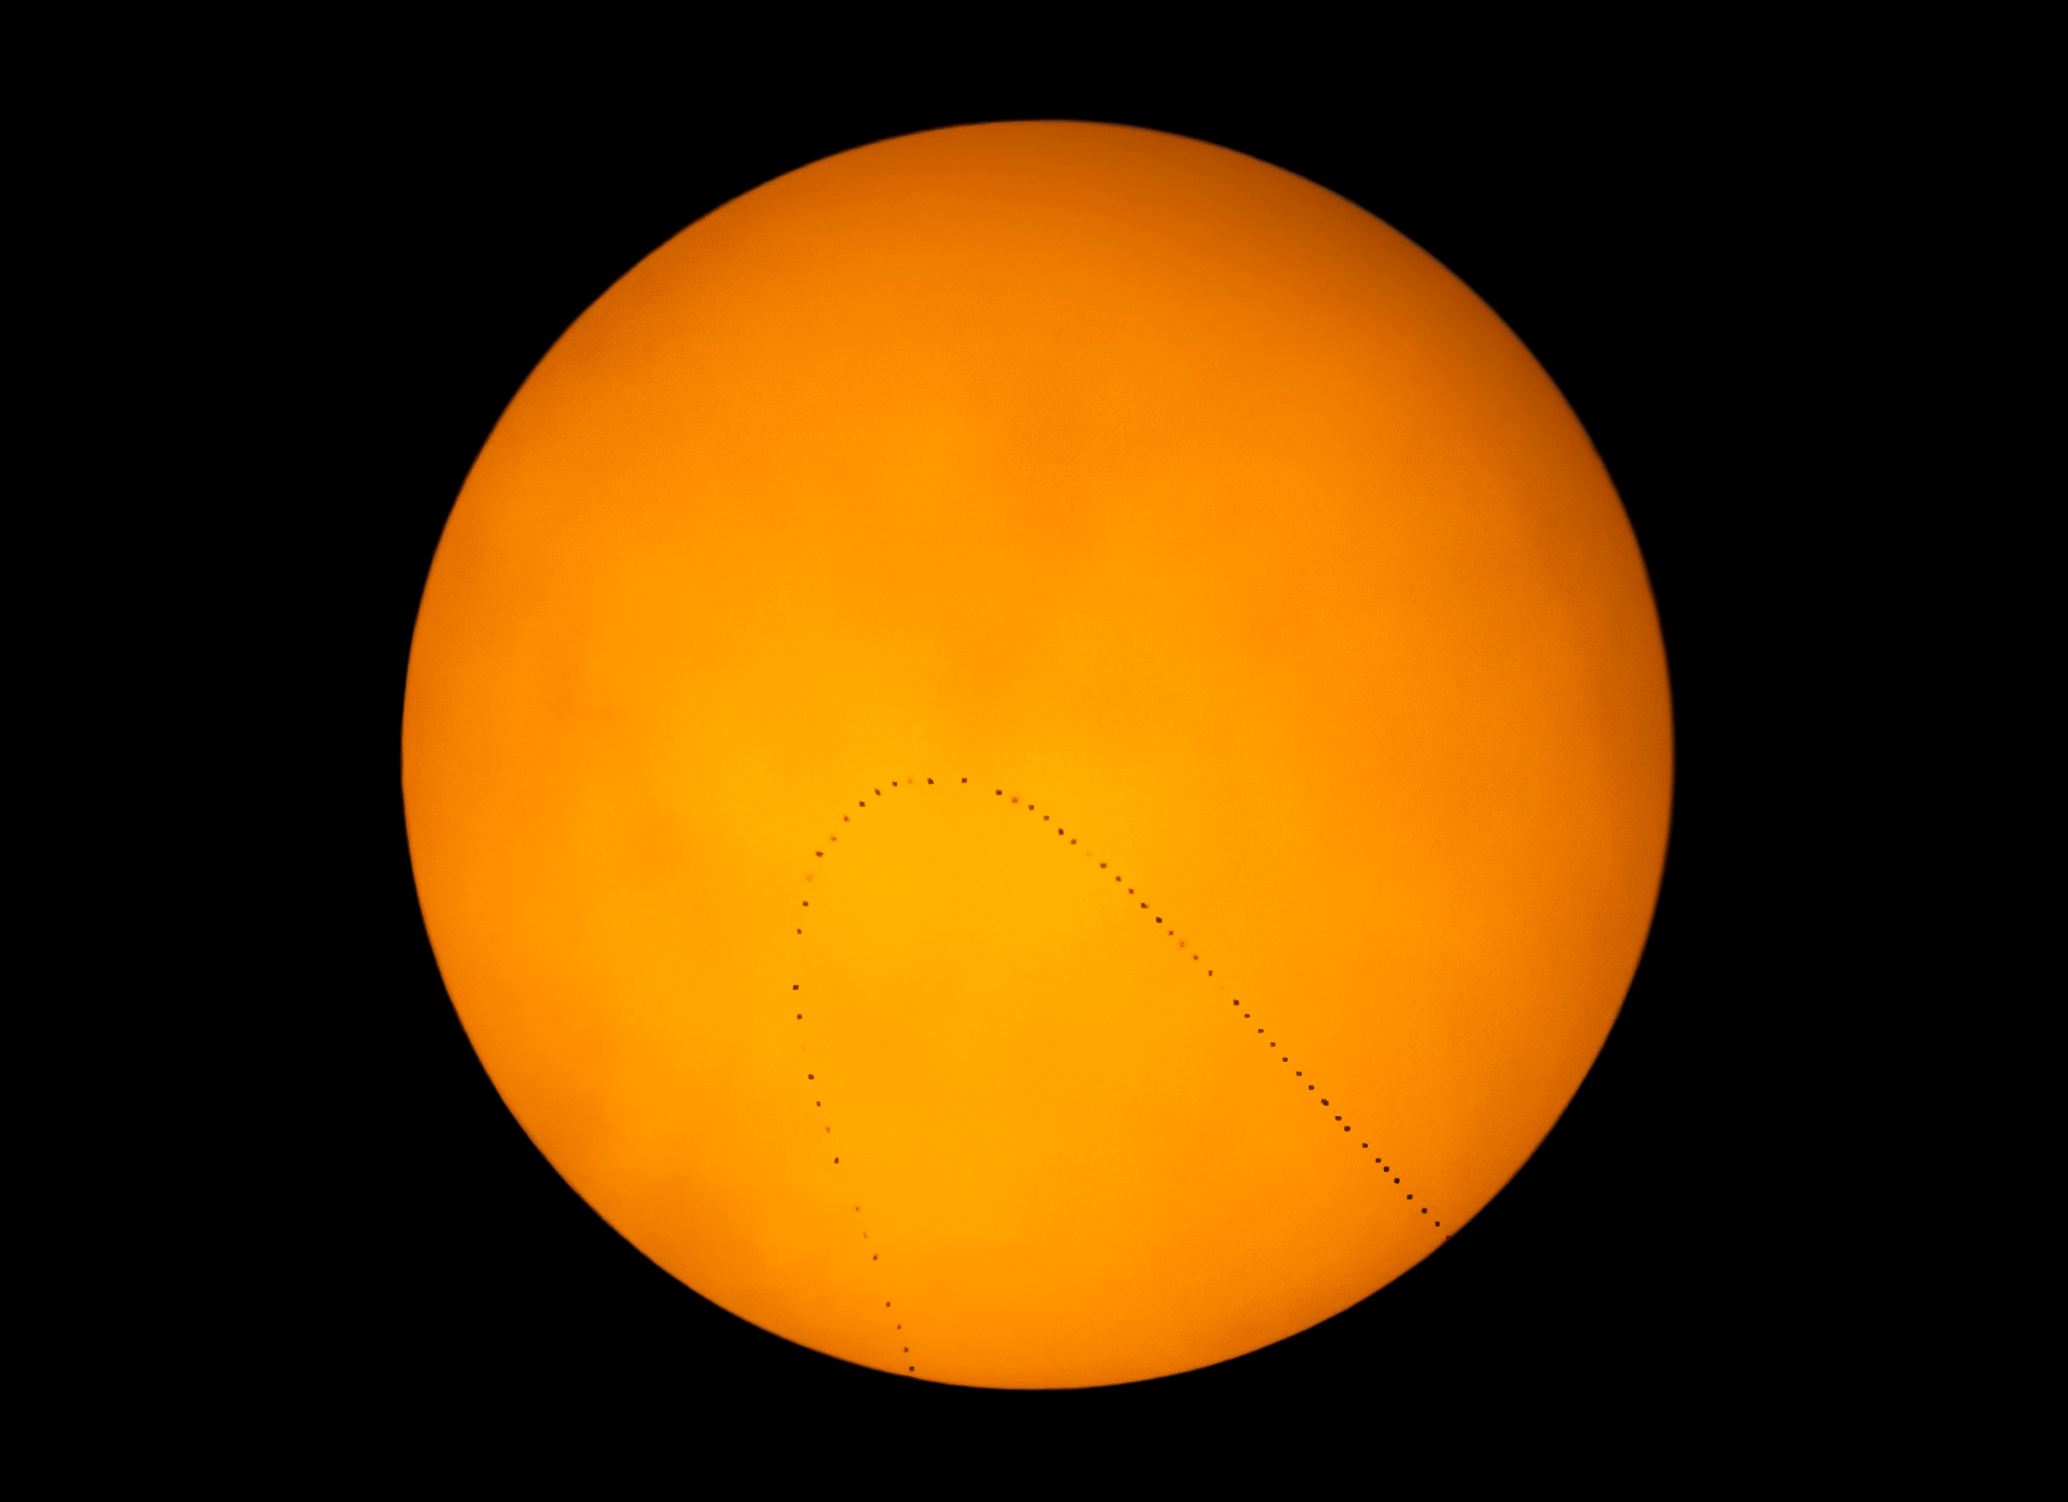

Mercury Transit Observed at Cerro Tololo Inter-American Observatory

Transit image with a twist (and a turn!)
About 13 times per century, fleeting Mercury can be seen passing directly in front of the Sun in what is called a transit. The most recent Mercury transit occurred on 11 November 11, 2019.

Teams on Cerro Tololo Inter-American Observatory (CTIO) and Kitt Peak National Observatory (KPNO) developed observing plans in an effort to recreate an experiment to calculate the Earth-Sun distance. CTIO’s Daniel Munizaga obtained this image of the transit with a 6-inch Celestron Nexstar telescope and a Nikon D750 camera by taking images every five minutes. While the path of Mercury across the Sun in fact traced a straight line, in this image the path appears to loop backwards due to an effect called field rotation as the telescope and camera track across the sky.

Juan Seguel also imaged the transit of Mercury from CTIO, accompanied by students from the Universidad de La Serena. They imaged the transit with an 11-inch Nexstar telescope and ZWO 1600MM Pro camera equipped with a Fastar system. Simultaneously, Rob Sparks led a team of students from Ha:san Preparatory and Leadership School imaging the transit on Kitt Peak with an 8-inch Nexstar telescope and Canon 6d camera. Kitt Peak suffereddealt with clouds and could only image part of the transit.

The goal of having two widely separated teams imaging the transit is to recreate the historic measurement of the distance from the Earth to the Sun. Mercury will appear in slightly different positions on the Sun owingdue to parallax. By carefully measuring the difference in Mercury’s position, and knowing how far apart the observers were, the distance to the Sun can be calculated.

Teams will not have another opportunity to attempt this observation until the next transit of Mercury on 14 November 14, 2032.

Credit: CTIO/NOIRLab/NSF/AURA